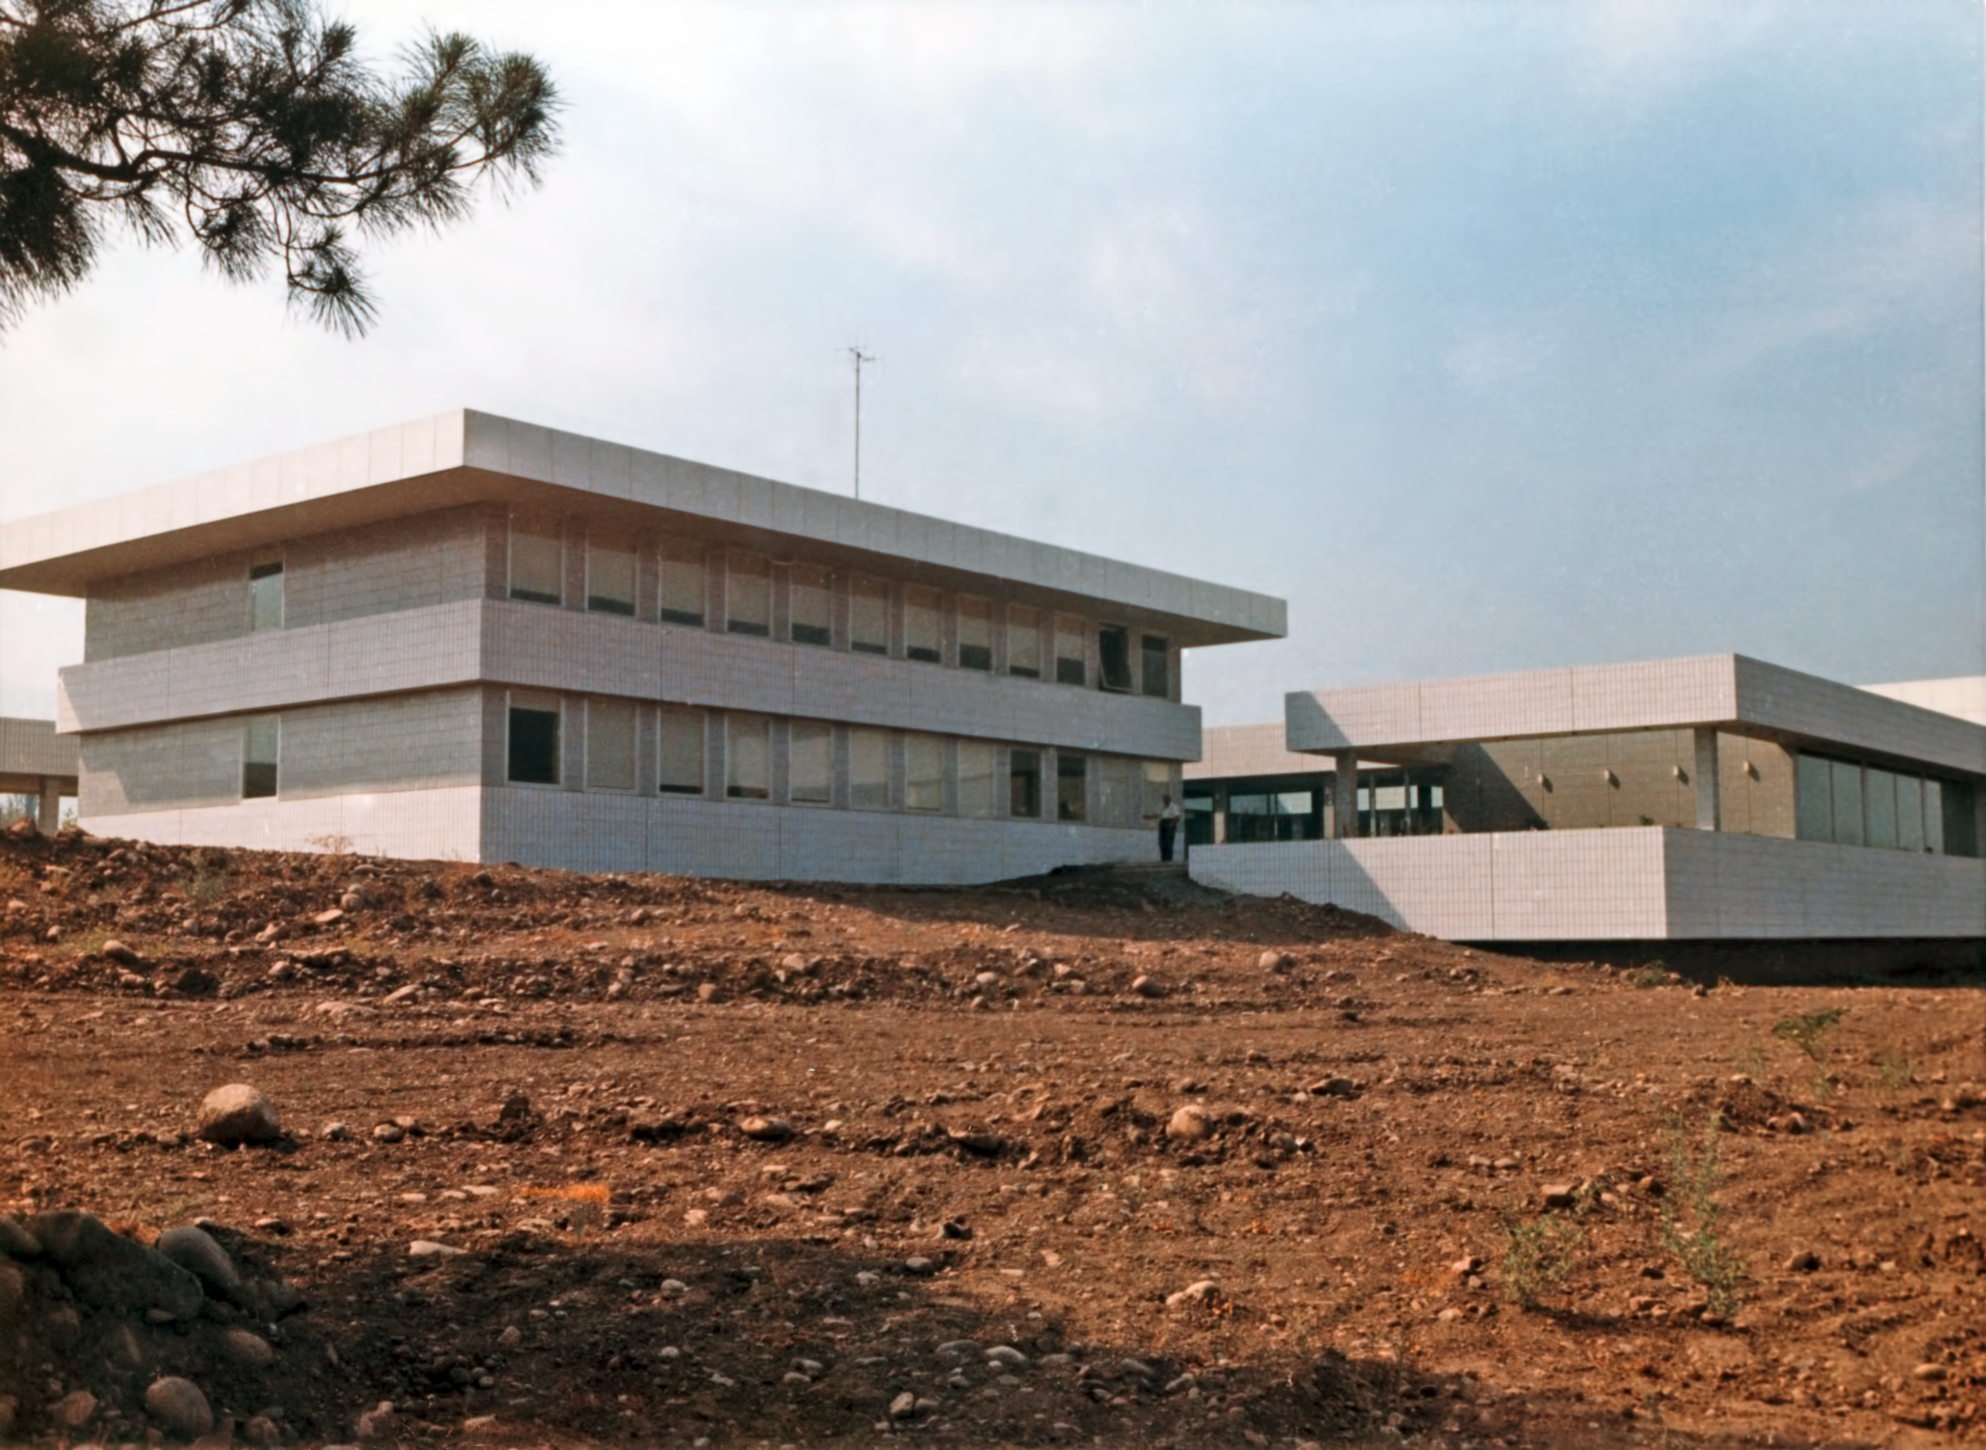

ESO Vitacura offices in 1969

The recently finished Main Building at ESO Vitacura premises, in Santiago, Chile, in 1969.

Credit: ESO/Hochtief